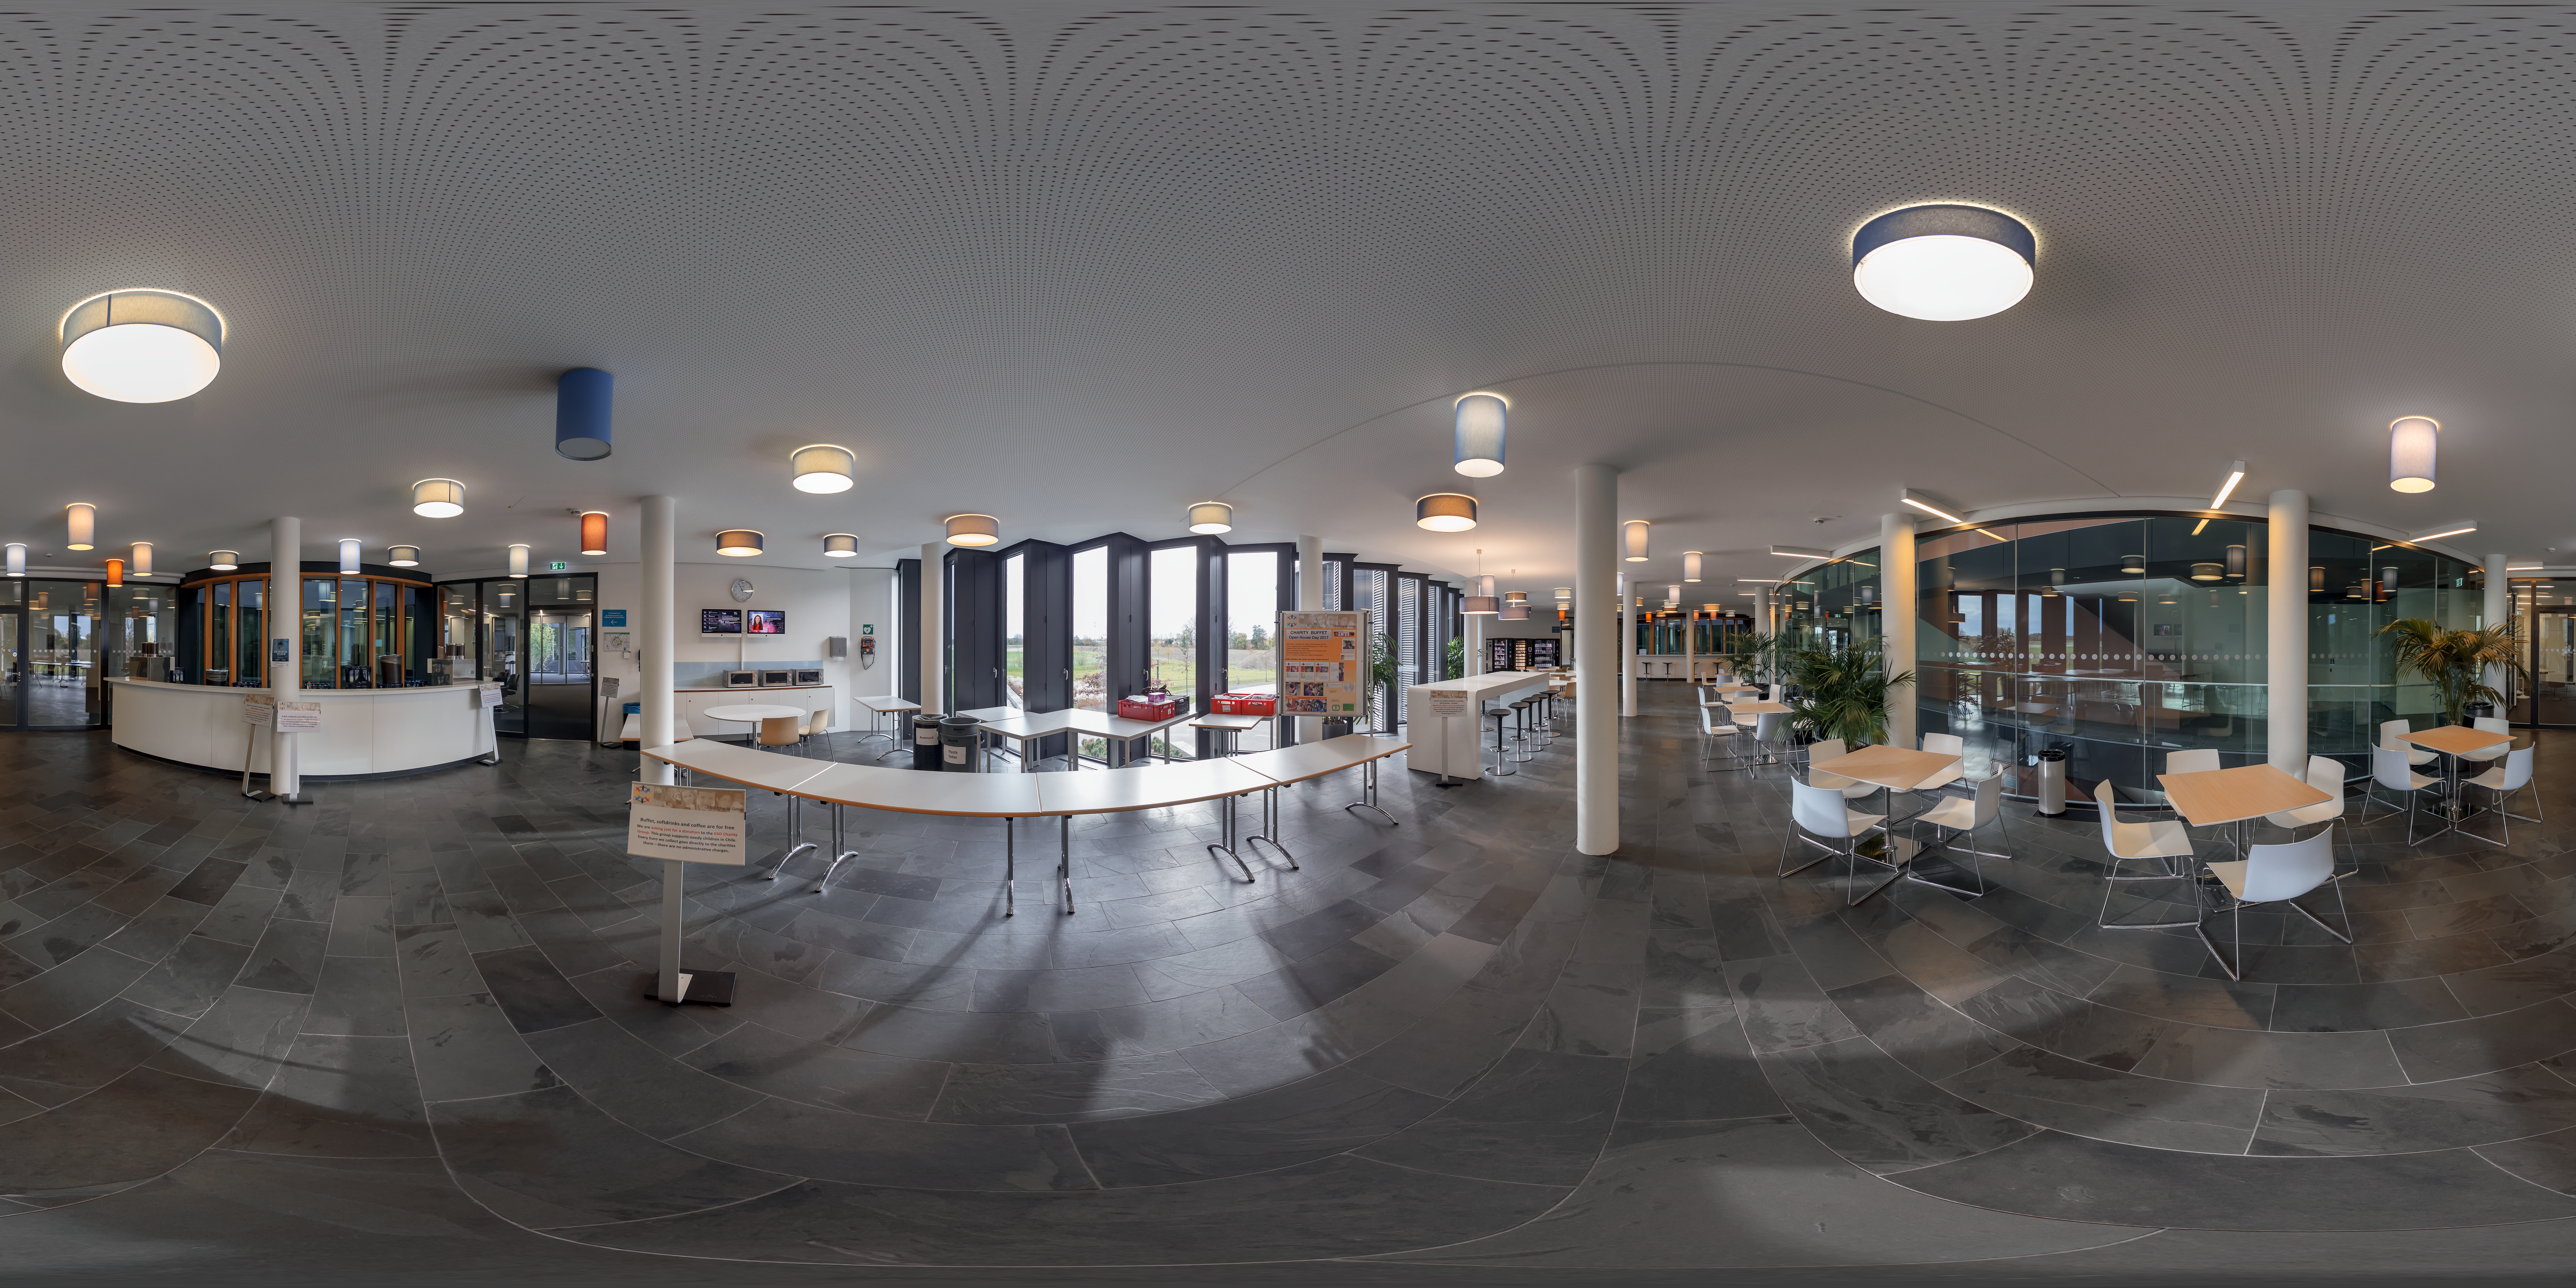

Cafeteria in the new building at ESO Headquarters

The cafeteria in the new building in a key meeting place for the scientists and engineers at ESO Headquarters. In this 360 degree photo, the cafeteria is set up for Open House Day 2017.

Credit: ESO/P. Horálek